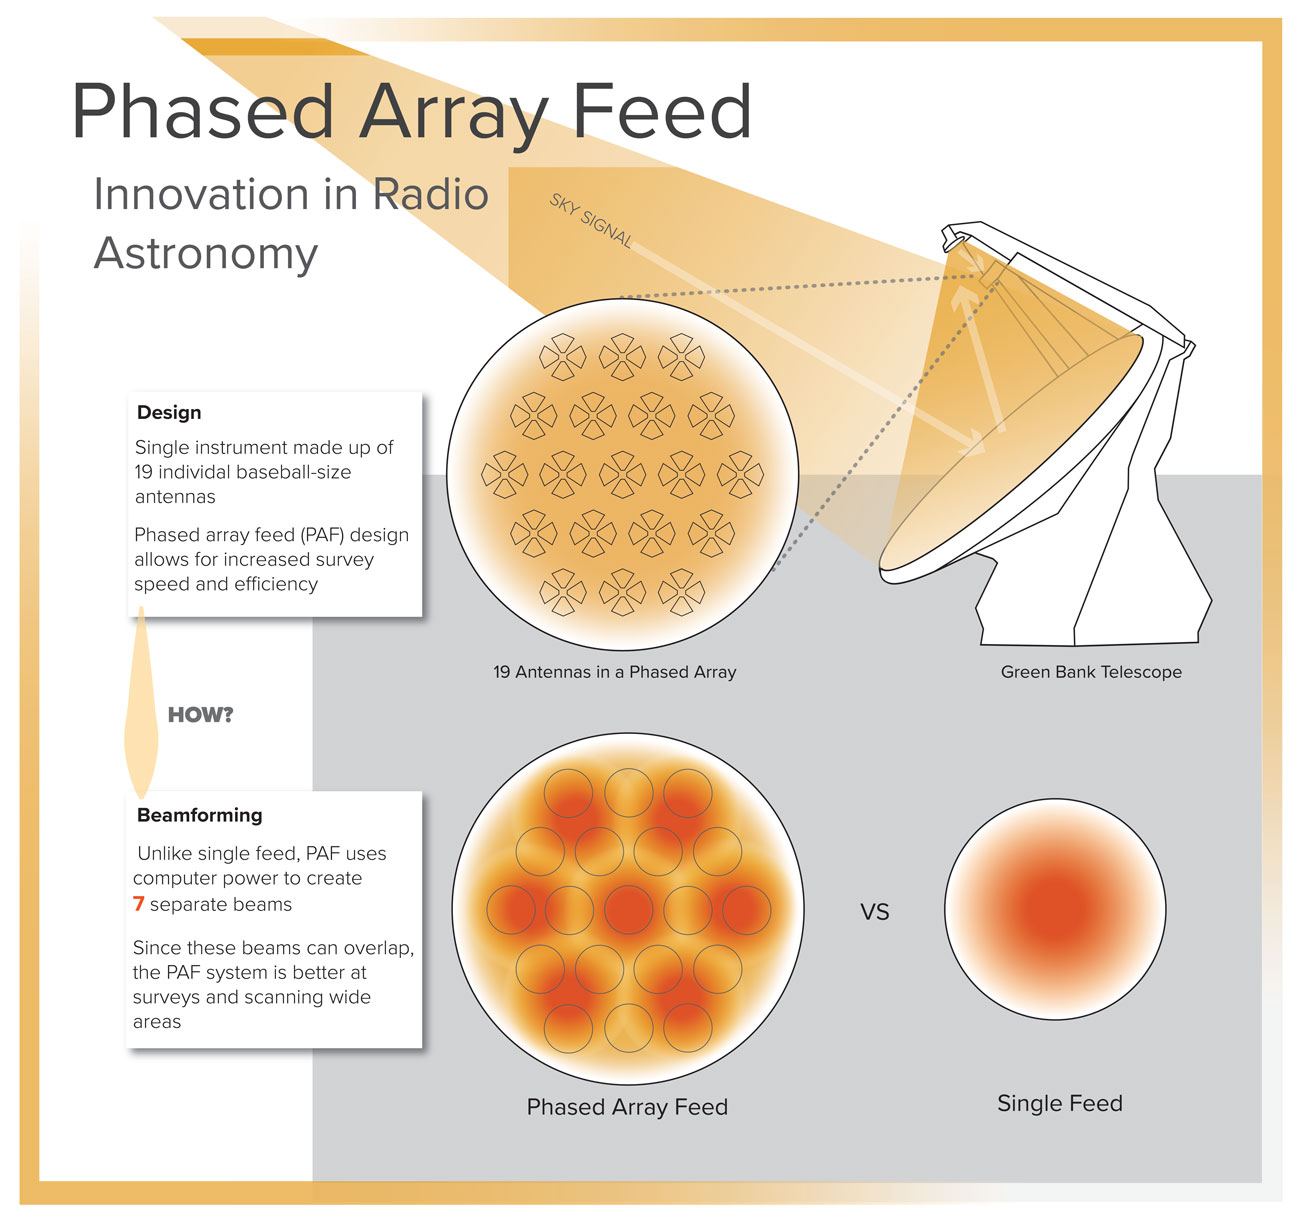

Innovation Advances 'Phased Array Feed' Imaging System

Infographic demonstrating the layout of the newly designed Phased Array Feed receiver that was tested on the Green Bank Telescope.

Credit: NRAO/AUI/NSF; S. Dangello